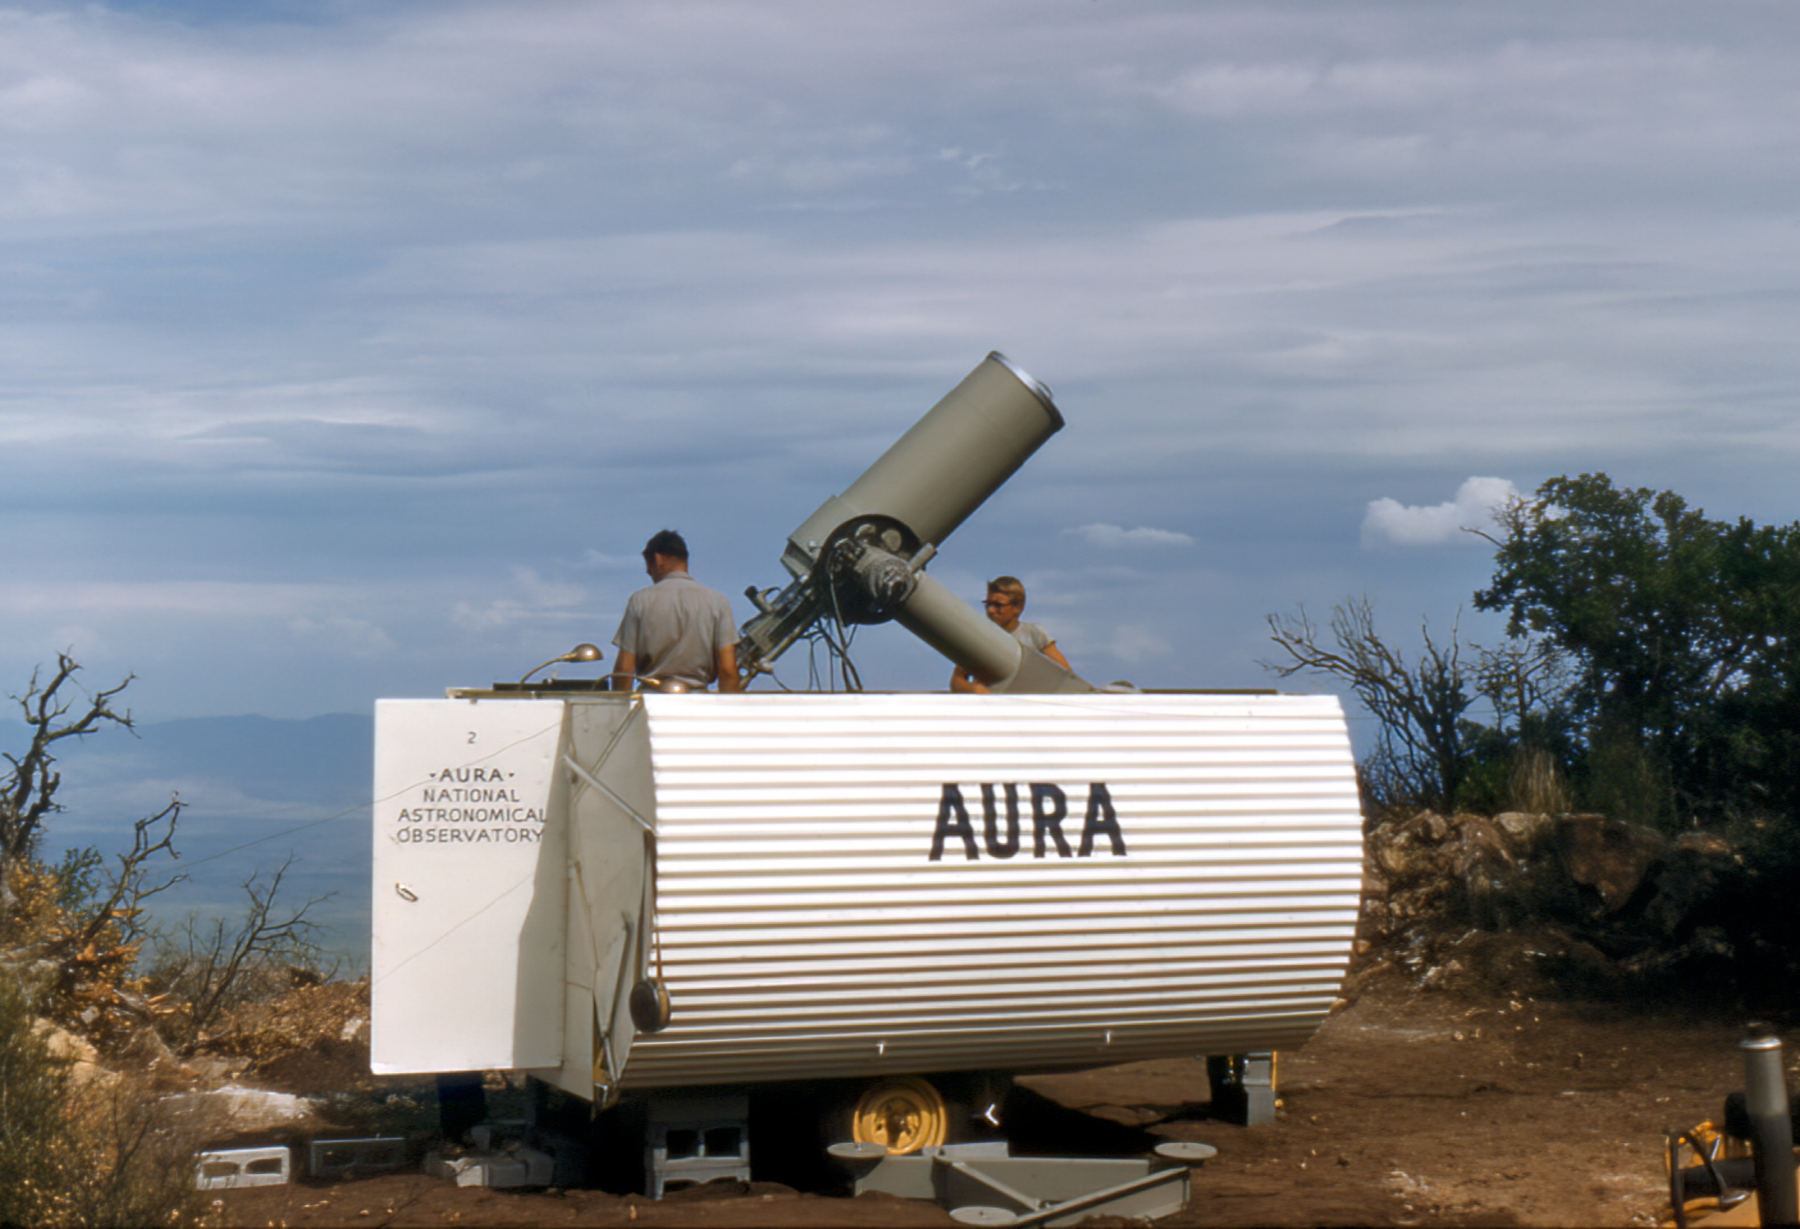

KPNO 16-inch Telescope, March 1956

The "portable" KPNO 16-inch Telescope is seen here in its temporary housing atop Kitt Peak, March 1956. The 16-inch was used to test site conditions before Kitt Peak was selected as the main site for the National Observatory.

This image is part of NSF NOIRLab’s historical archives.

Credit: KPNO/NOIRLab/AURA/NSF